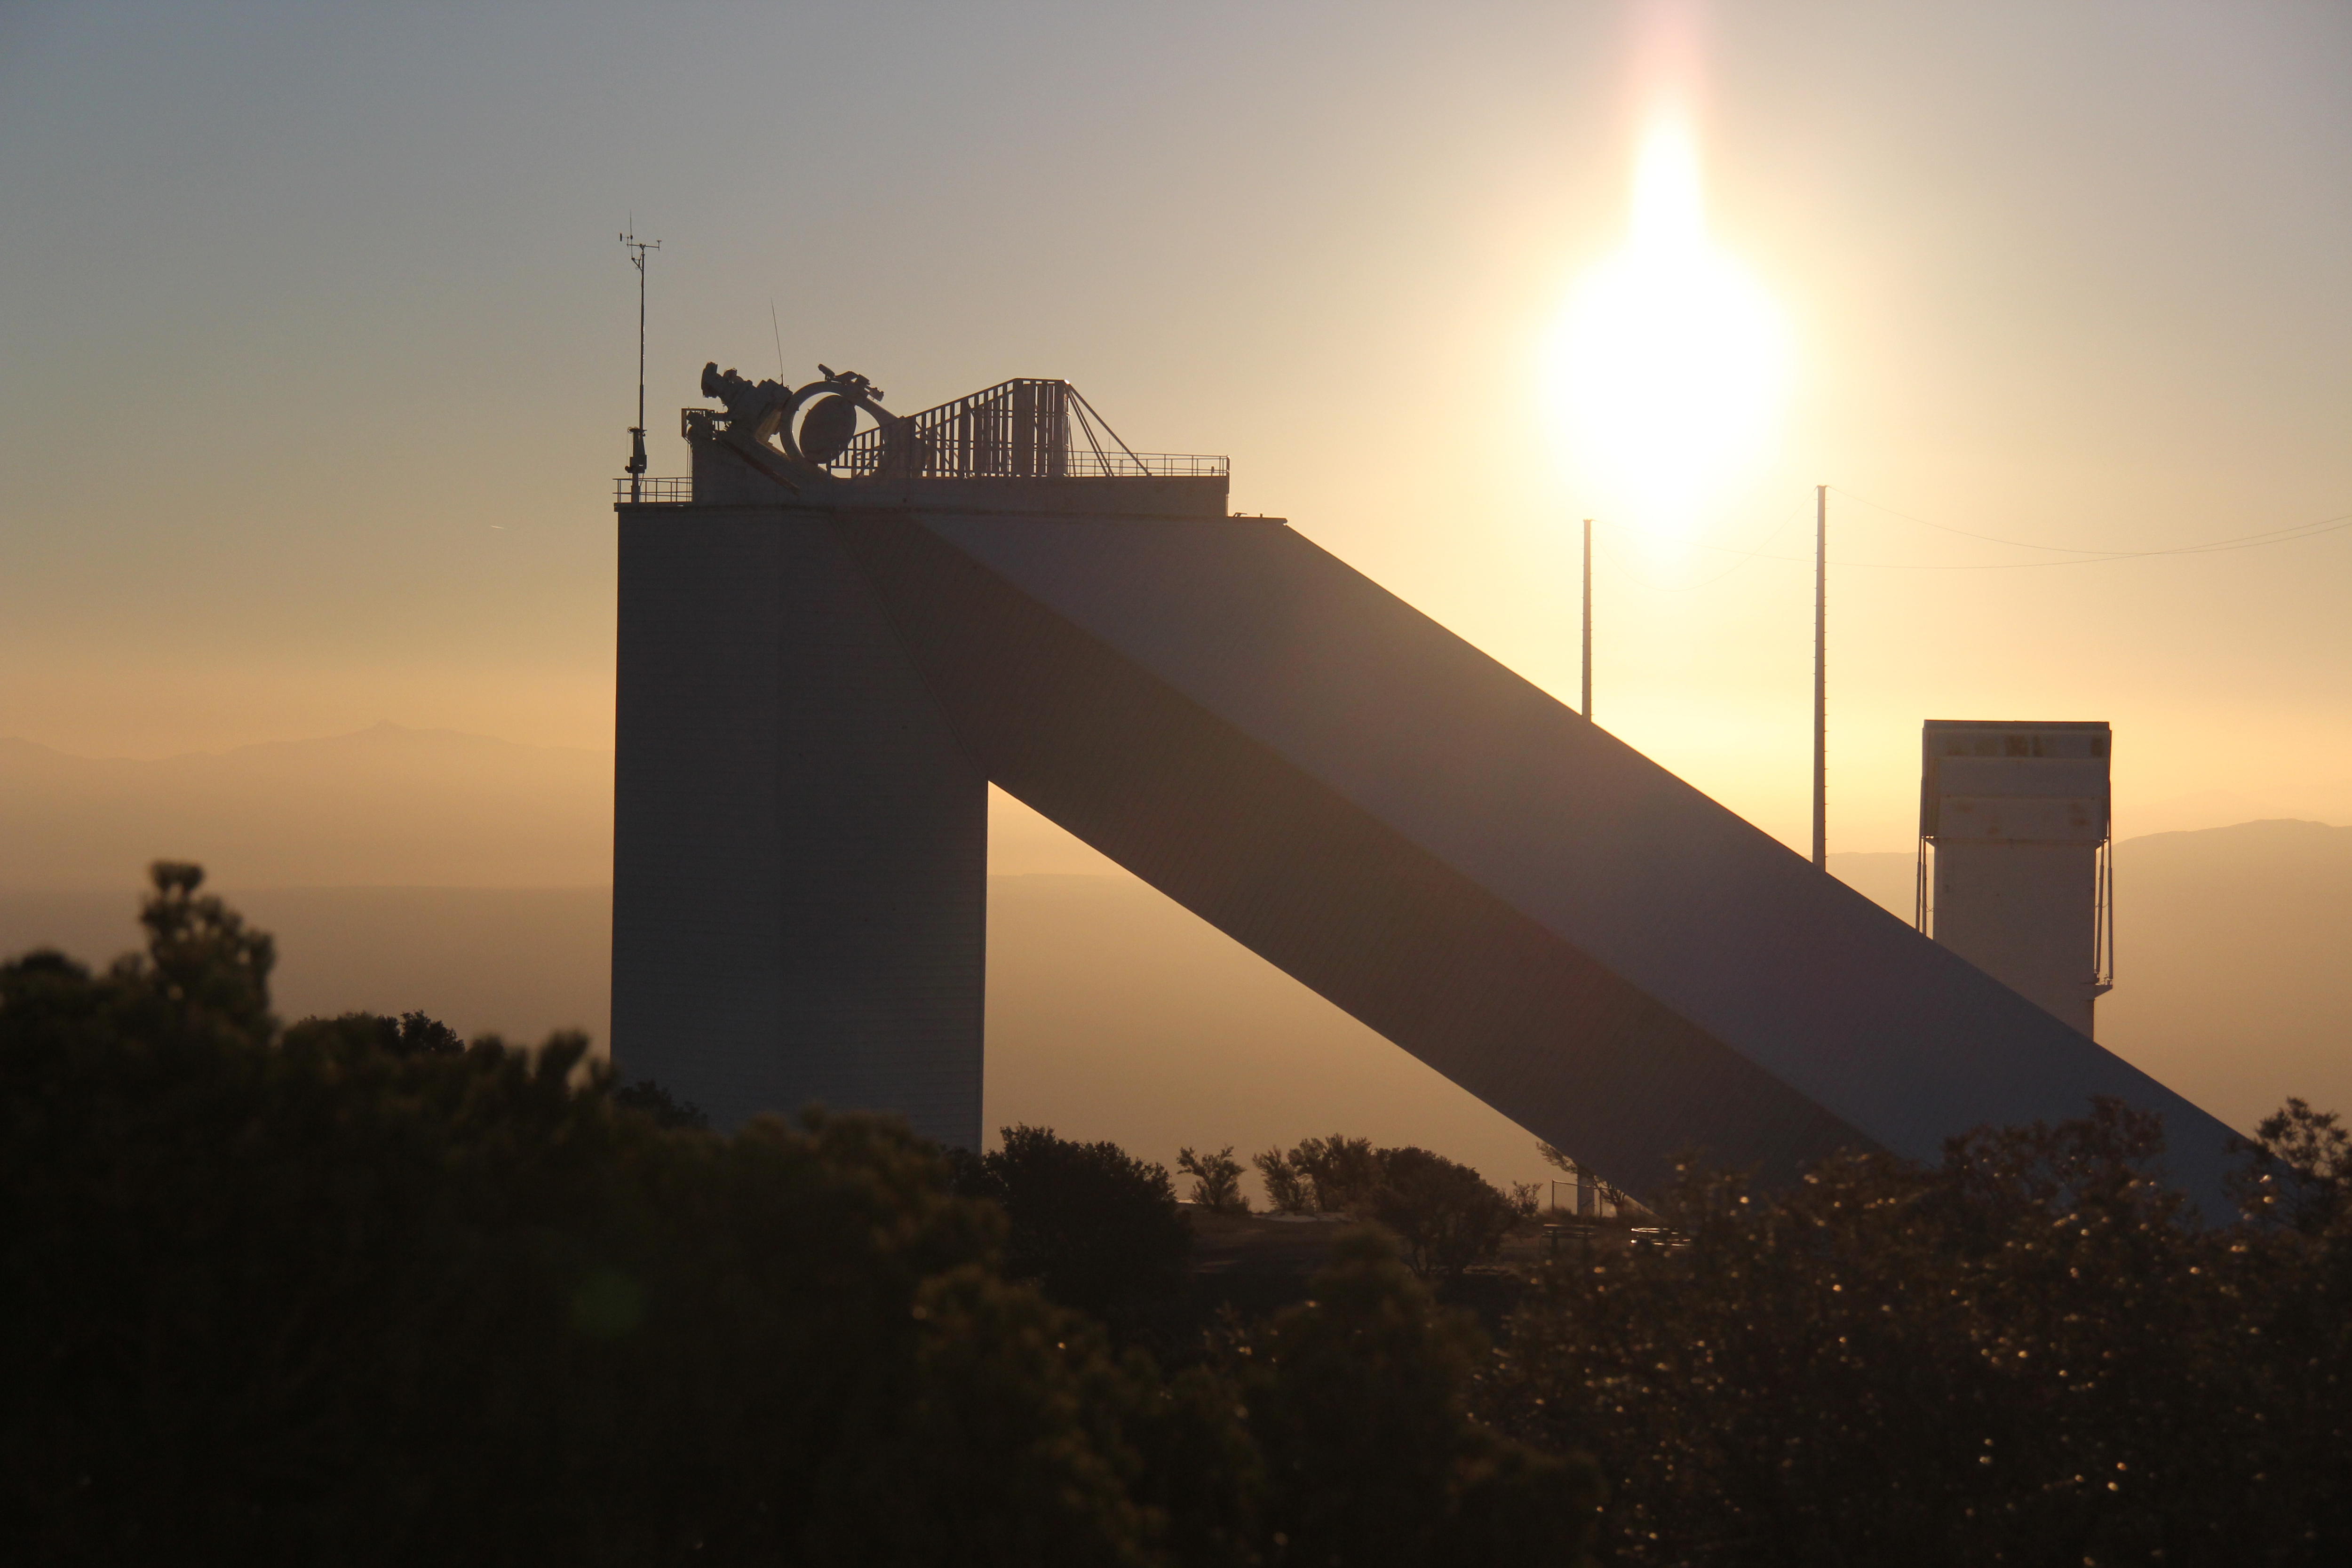

Sunrise at the McMath-Pierce Solar Telescope

The sun rises behind the McMath-Pierce Solar Telescope, Kitt Peak National Observatory.

Credit: P. Marenfeld & NOIRLab/NSF/AURA/